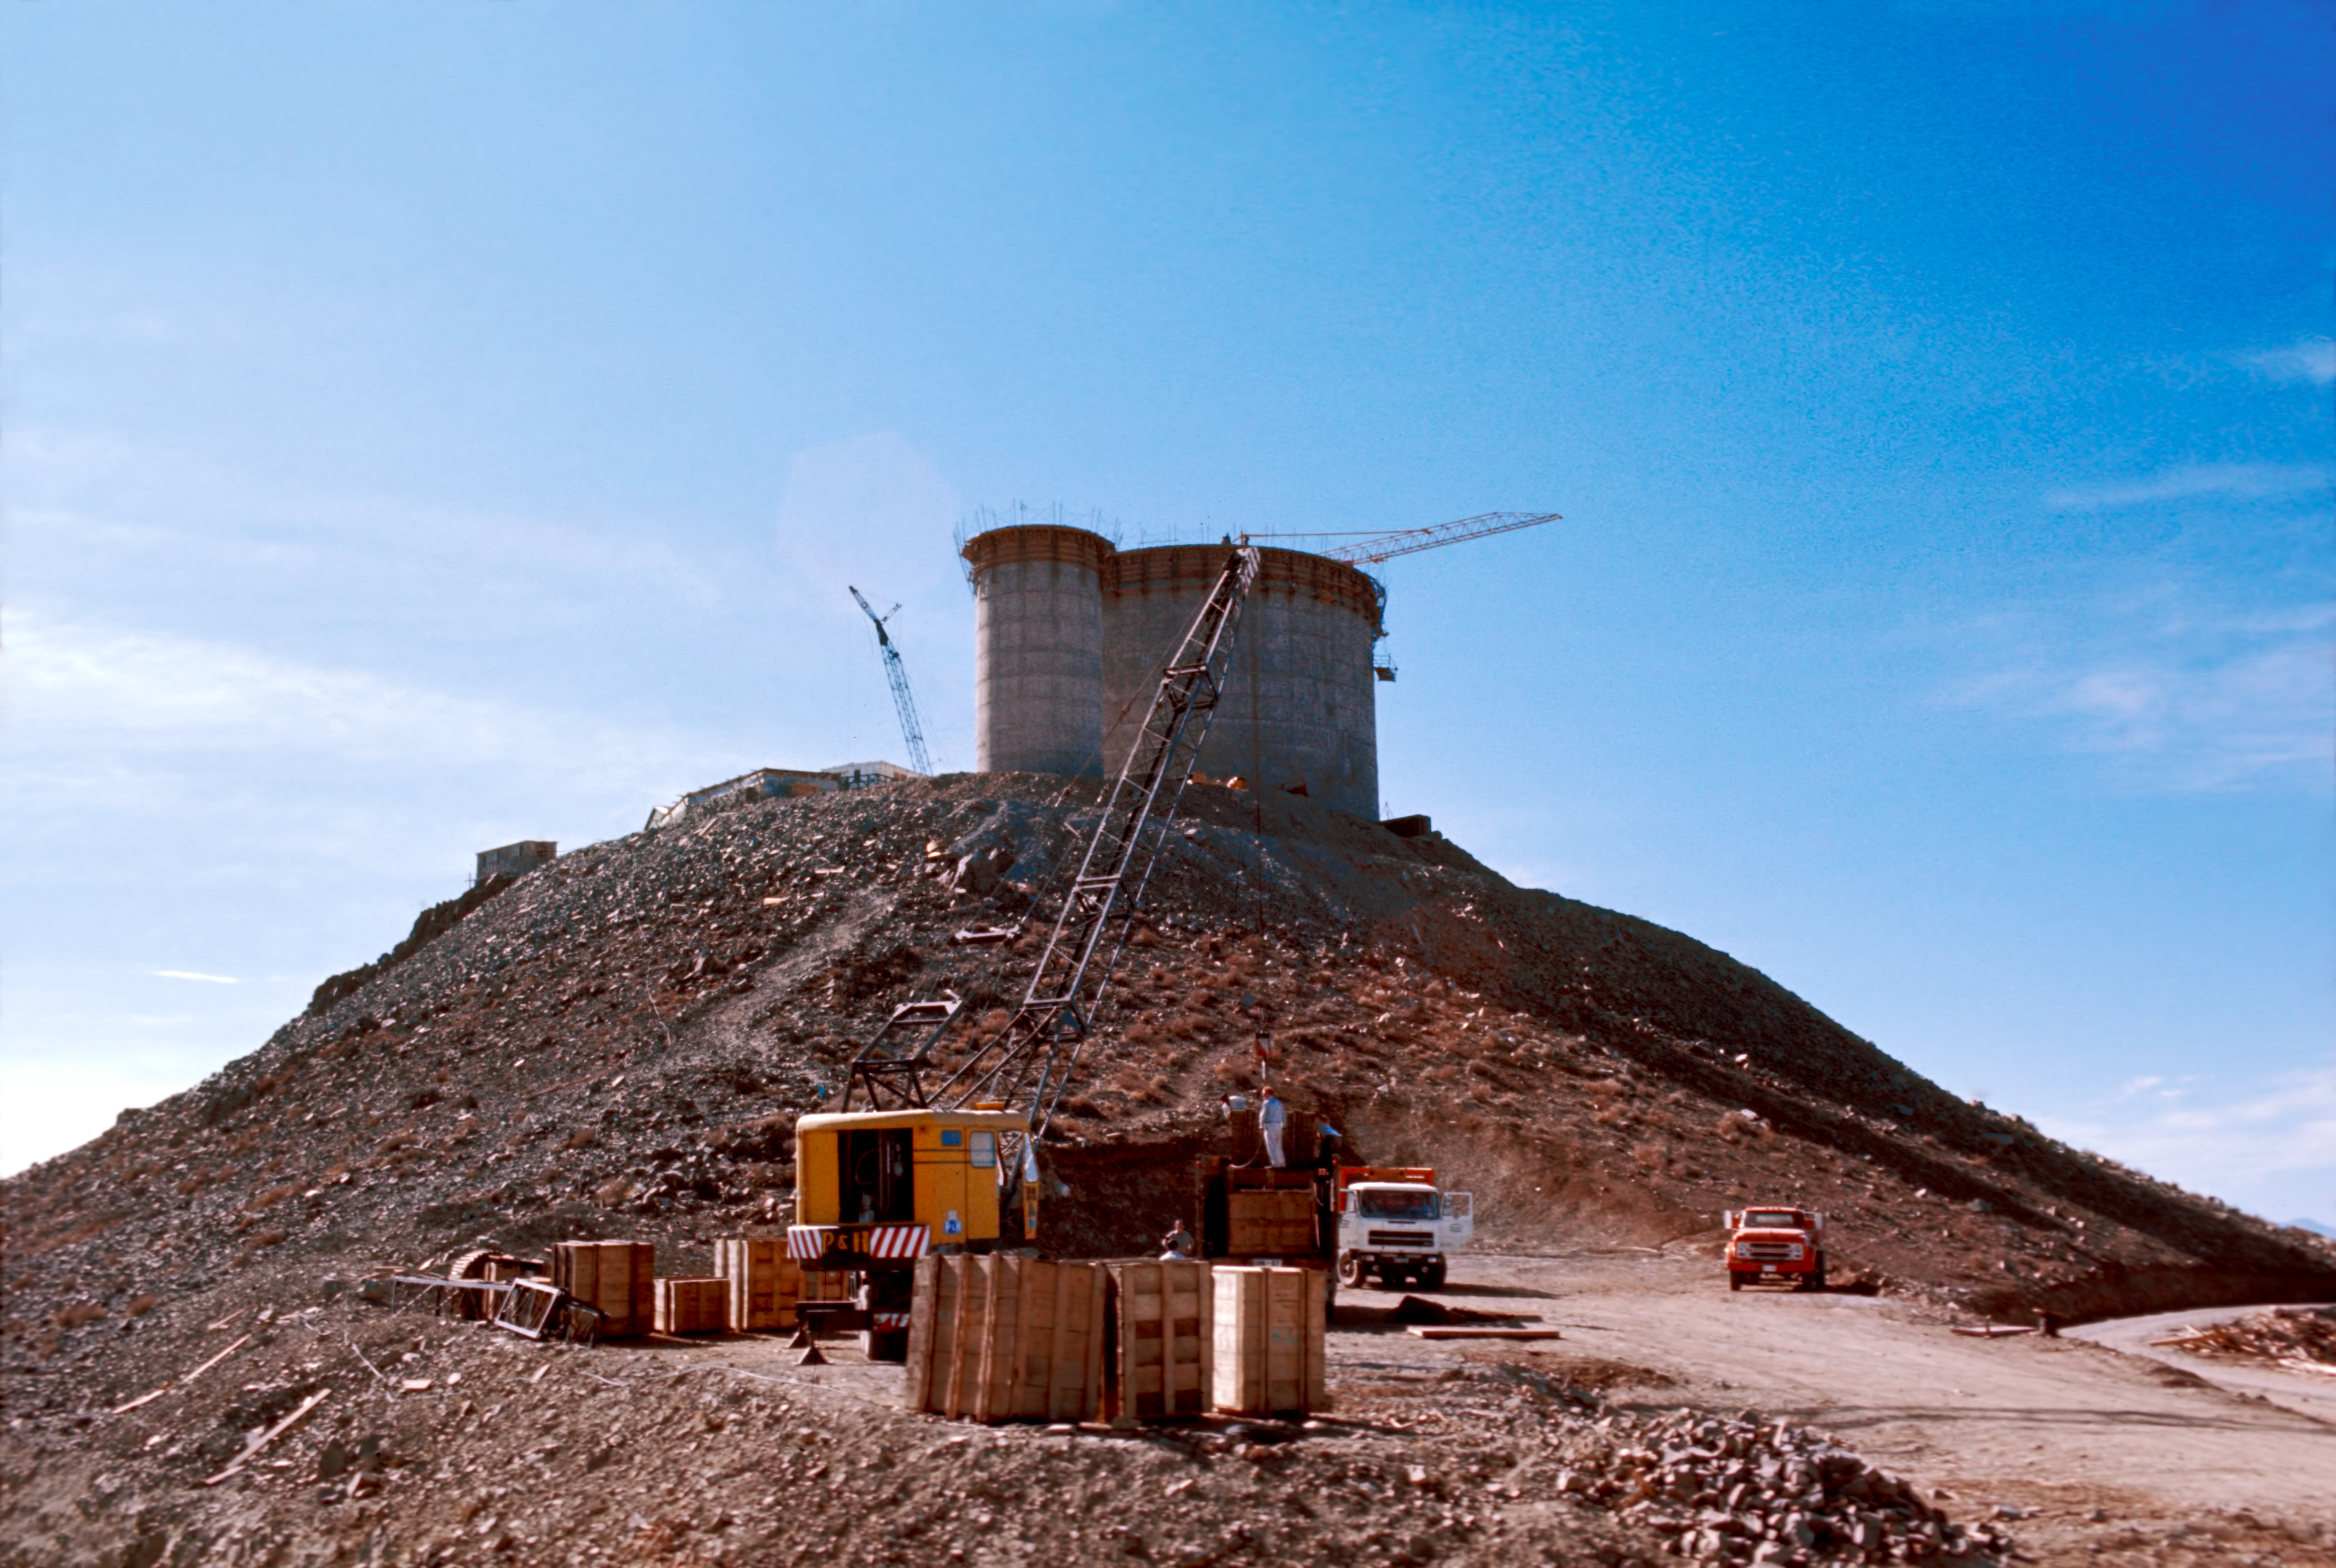

Early steps on the construction of the domes of the ESO 3.6-metre telescope and the 1.4-metre Coudé Auxiliary Telescope

A view towards the ESO 3.6-metre Telescope and the 1.4-metre Coudé Auxiliary Telescope domes, located in La Silla Observatory, in their raw concrete structure, circa 1973.

Credit: ESO